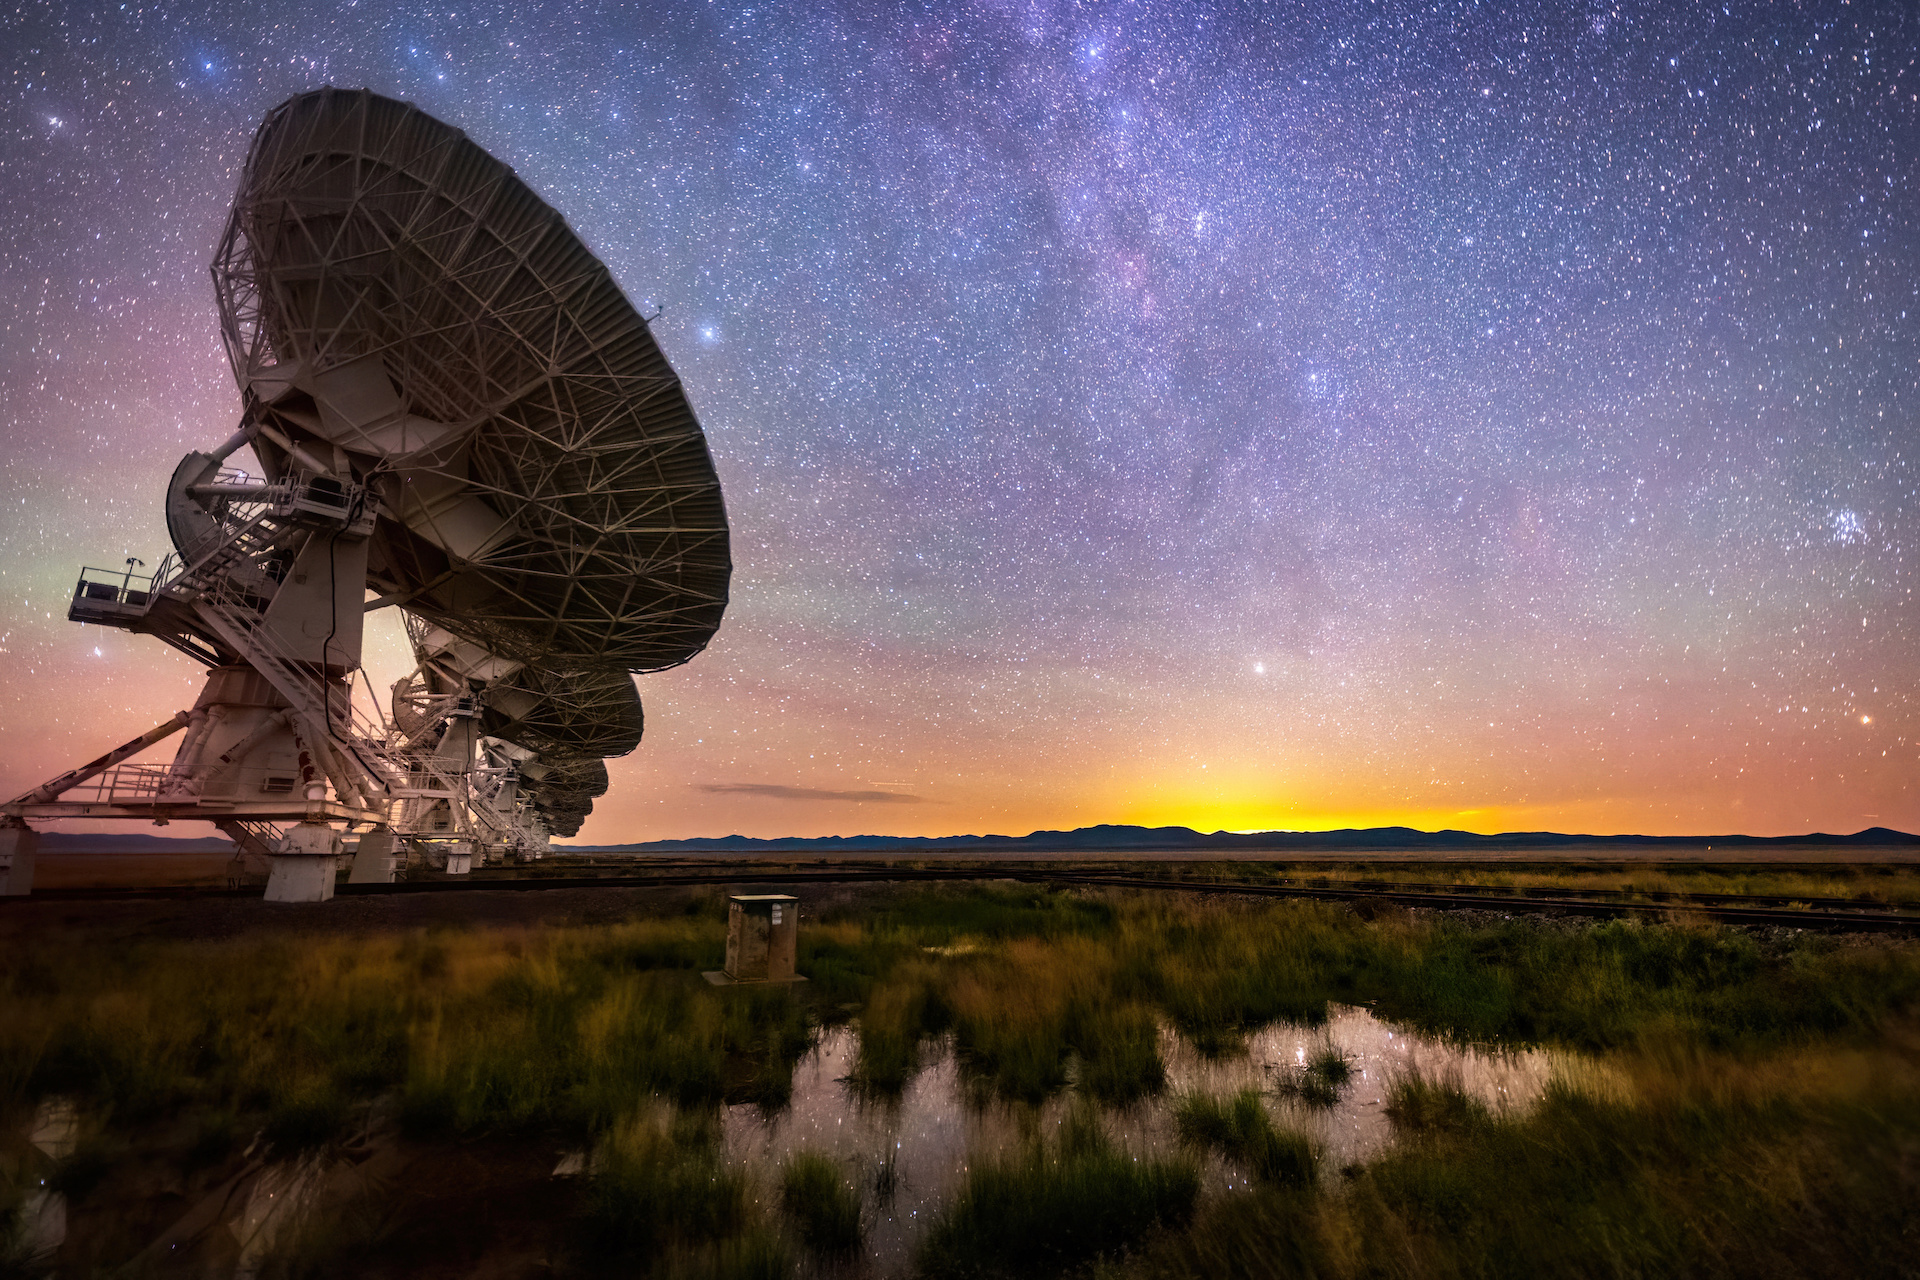

VLA Dish with Pleiades Visible

Photo taken by Bettymaya Foott as part of an astrophotography project with the National Radio Astronomy Observatory and the Very Large Array (VLA).

Credit: Bettymaya Foott, NRAO/AUI/NSF